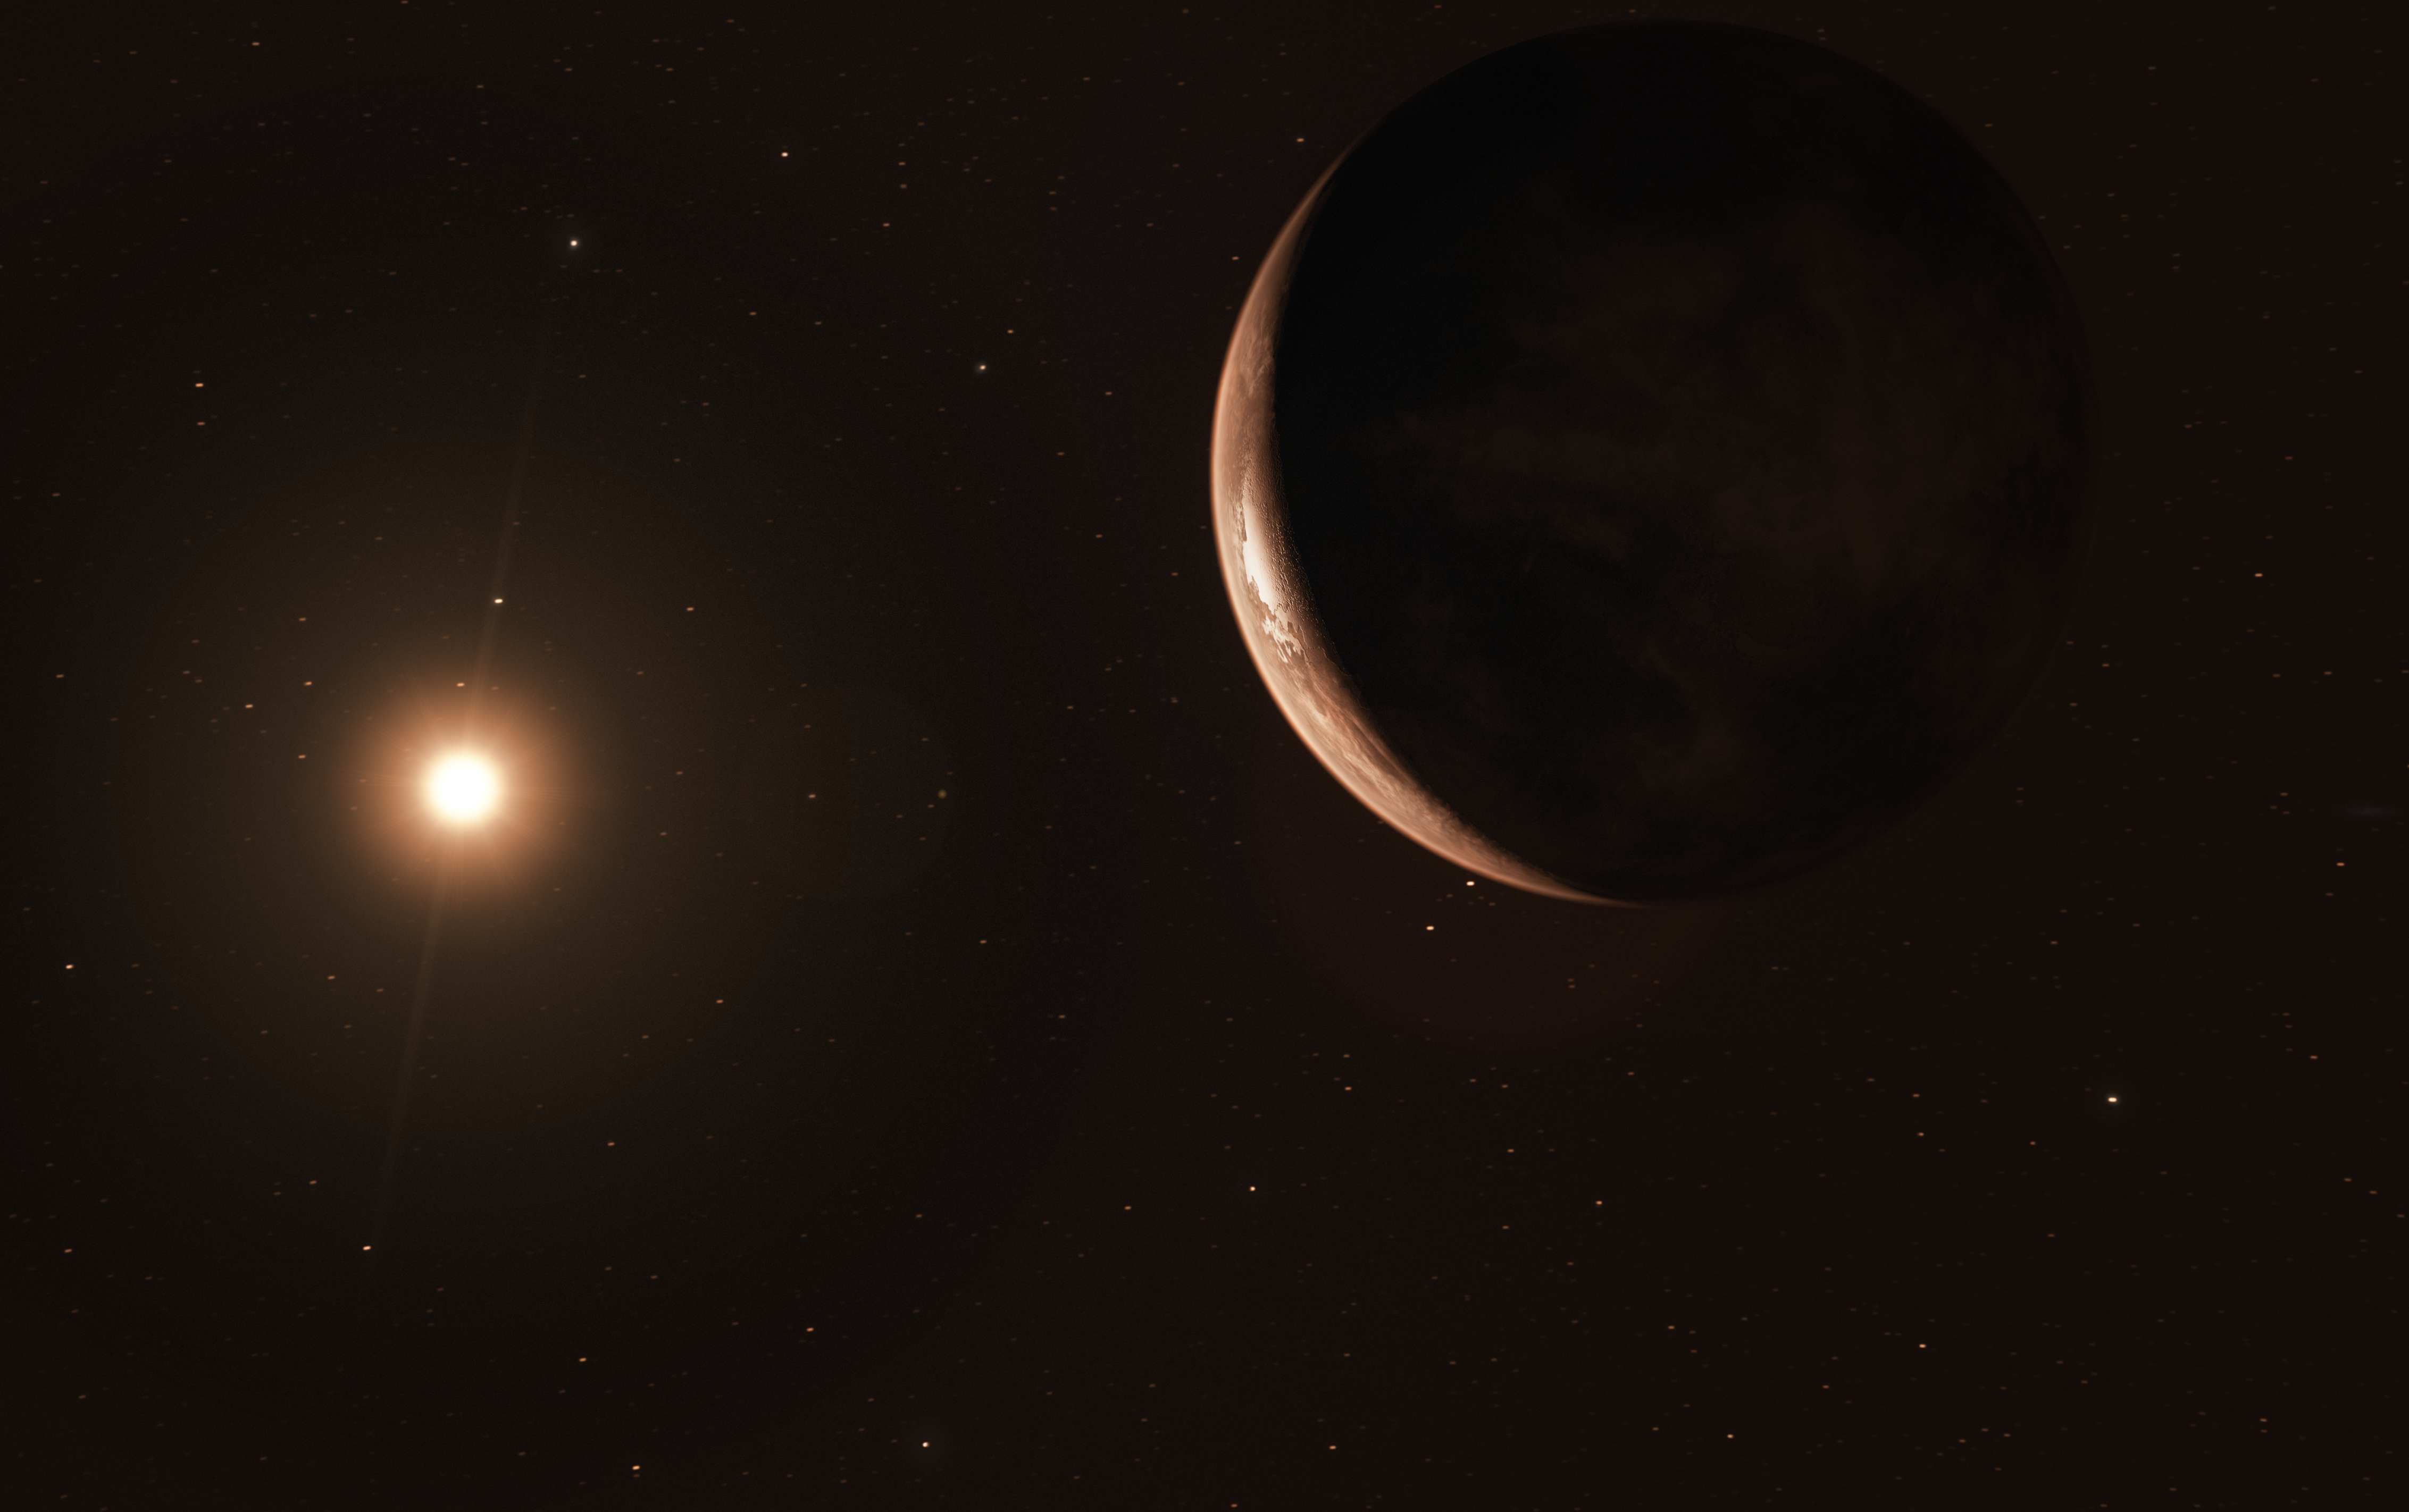

Artist’s impression of super-Earth orbiting Barnard’s Star

The nearest single star to the Sun hosts an exoplanet at least 3.2 times as massive as Earth — a so-called super-Earth. Data from a worldwide array of telescopes, including ESO’s planet-hunting HARPS instrument, have revealed this frozen, dimly lit world. The newly discovered planet is the second-closest known exoplanet to the Earth and orbits the fastest moving star in the night sky..

This image shows an artist’s impression of the exoplanet viewed from space.

Credit: ESO/M. Kornmesser